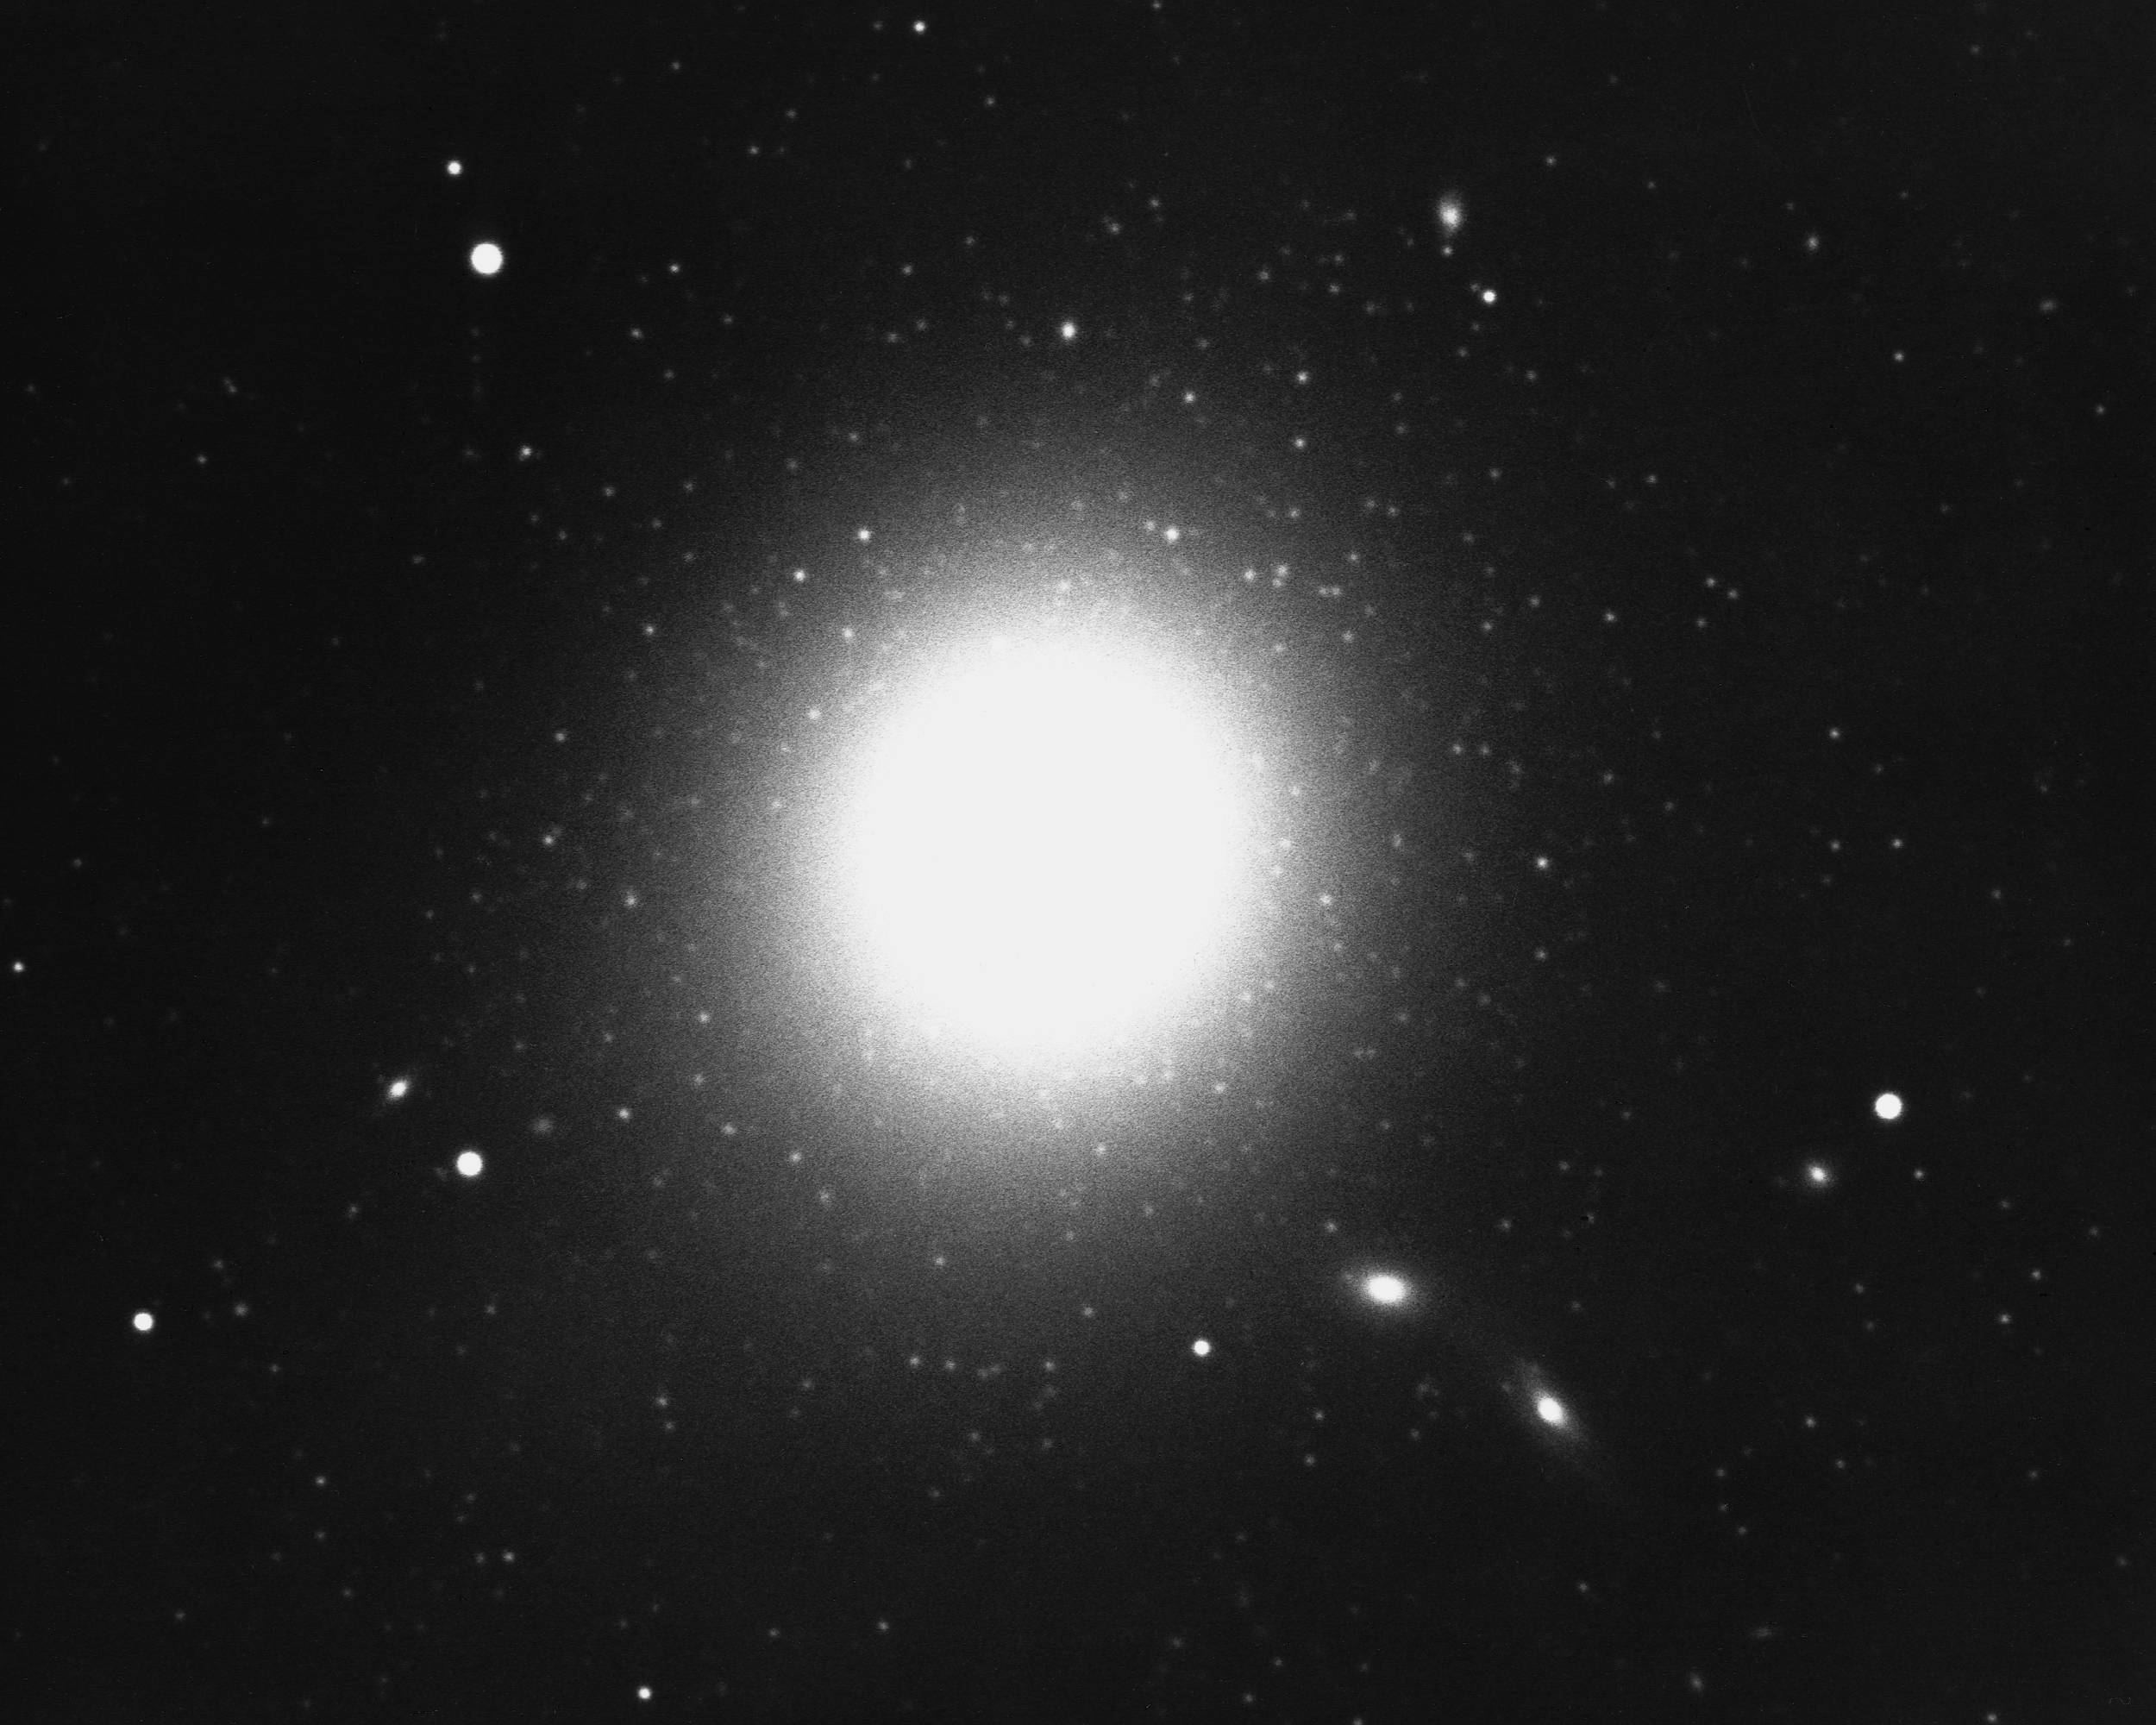

M87, NGC 4486

A giant elliptical galaxy (E0) in the Virgo Cluster, M87 is a strong radio source (3C274, Virgo A). Over 500 globular clusters have been detected in visible light and many are visible here (looking like fuzzy stars near the galaxy). KPNO 4-meter Mayall telescope, 1975. We also have a newer color image from the KPNO 0.9-m telescope.

Credit: NOIRLab/NSF/AURA